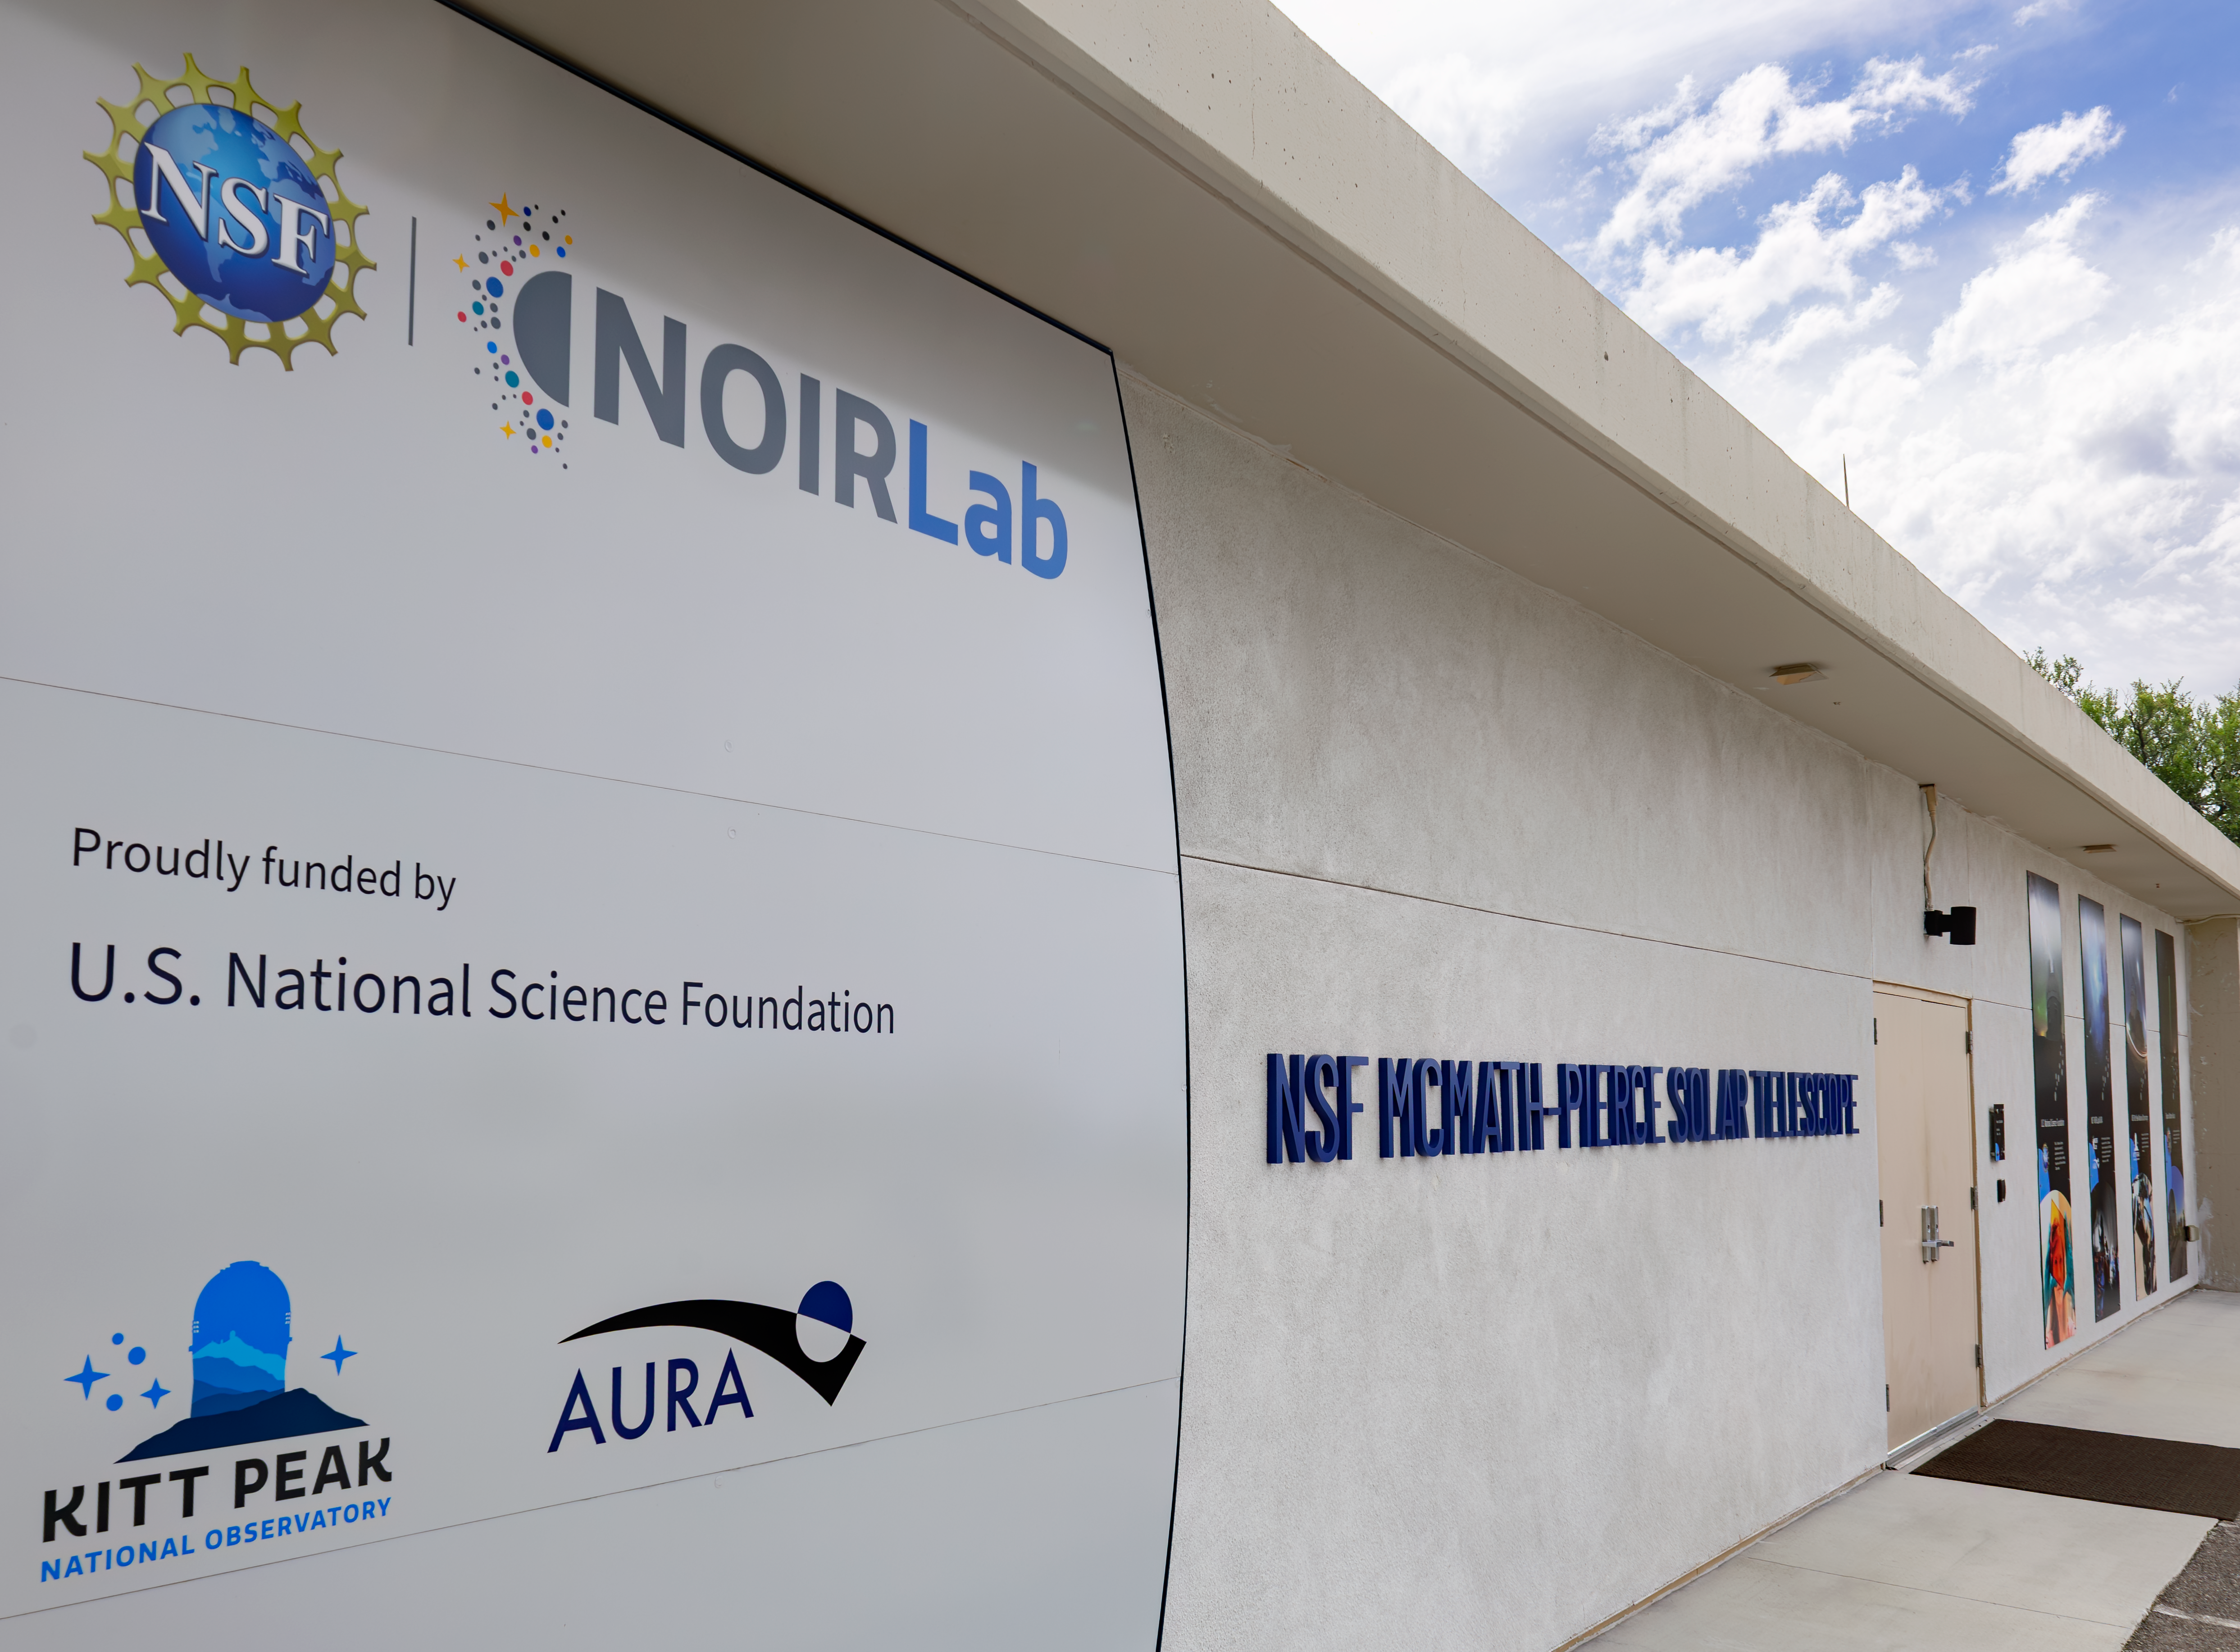

The Taṣogida Ki: Center for Astronomy Outreach

The Taṣogida Ki: Center for Astronomy Outreach is the first science center located inside a telescope — the recently-retired McMath-Pierce Solar Telescope, which has been retrofitted with interactive exhibits and educational programs focused on astronomy funded by the U.S. National Science Foundation. Taṣogida Ki: is a part of the well-known Kitt Peak Visitor Center, which has operated since 1964.

Credit: KPNO/NOIRLab/NSF/AURA/R. Sparks